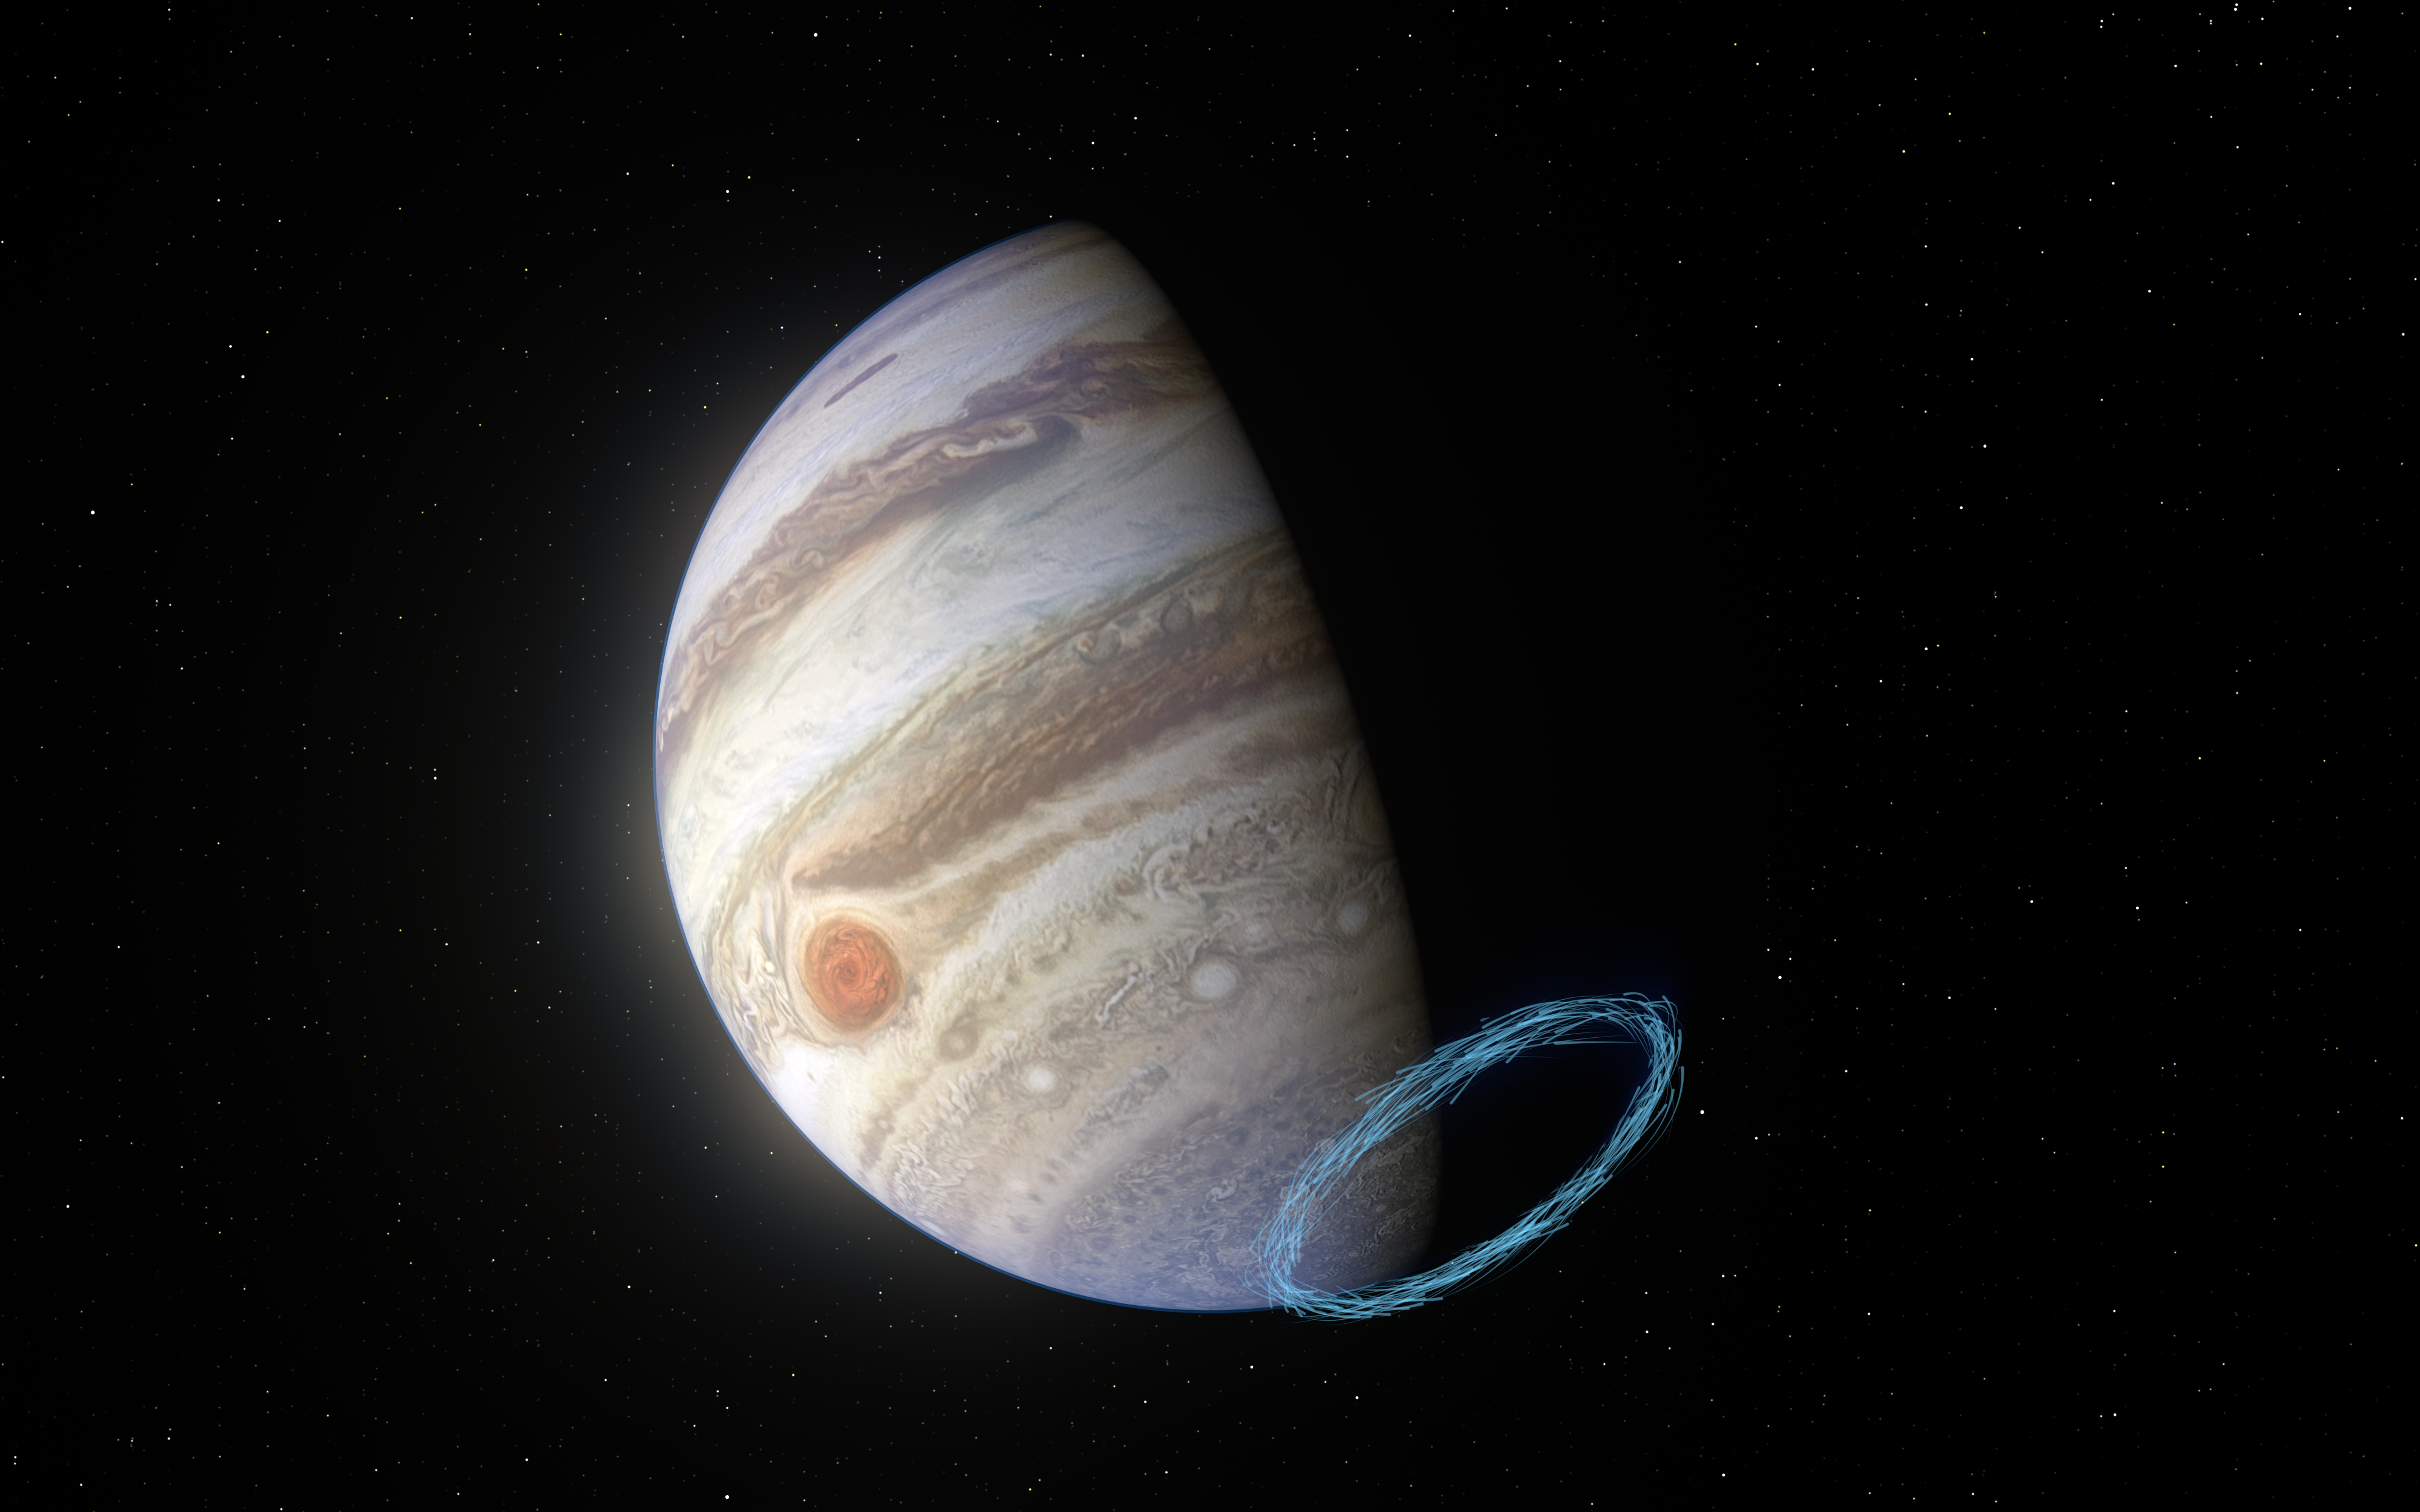

Representation of stratospheric winds near Jupiter’s south pole

This image shows an artist’s impression of winds in Jupiter’s stratosphere near the planet’s south pole, with the blue lines representing wind speeds. These lines are superimposed on a real image of Jupiter, taken by the JunoCam imager aboard NASA’s Juno spacecraft.

Jupiter’s famous bands of clouds are located in the lower atmosphere, where winds have previously been measured. But tracking winds right above this atmospheric layer, in the stratosphere, is much harder since no clouds exist there. By analysing the aftermath of a comet collision from the 1990s and using the ALMA telescope, in which ESO is a partner, researchers have been able to reveal incredibly powerful stratospheric winds, with speeds of up to 1450 kilometres an hour, near Jupiter’s poles.

Credit: ESO/L. Calçada & NASA/JPL-Caltech/SwRI/MSSS